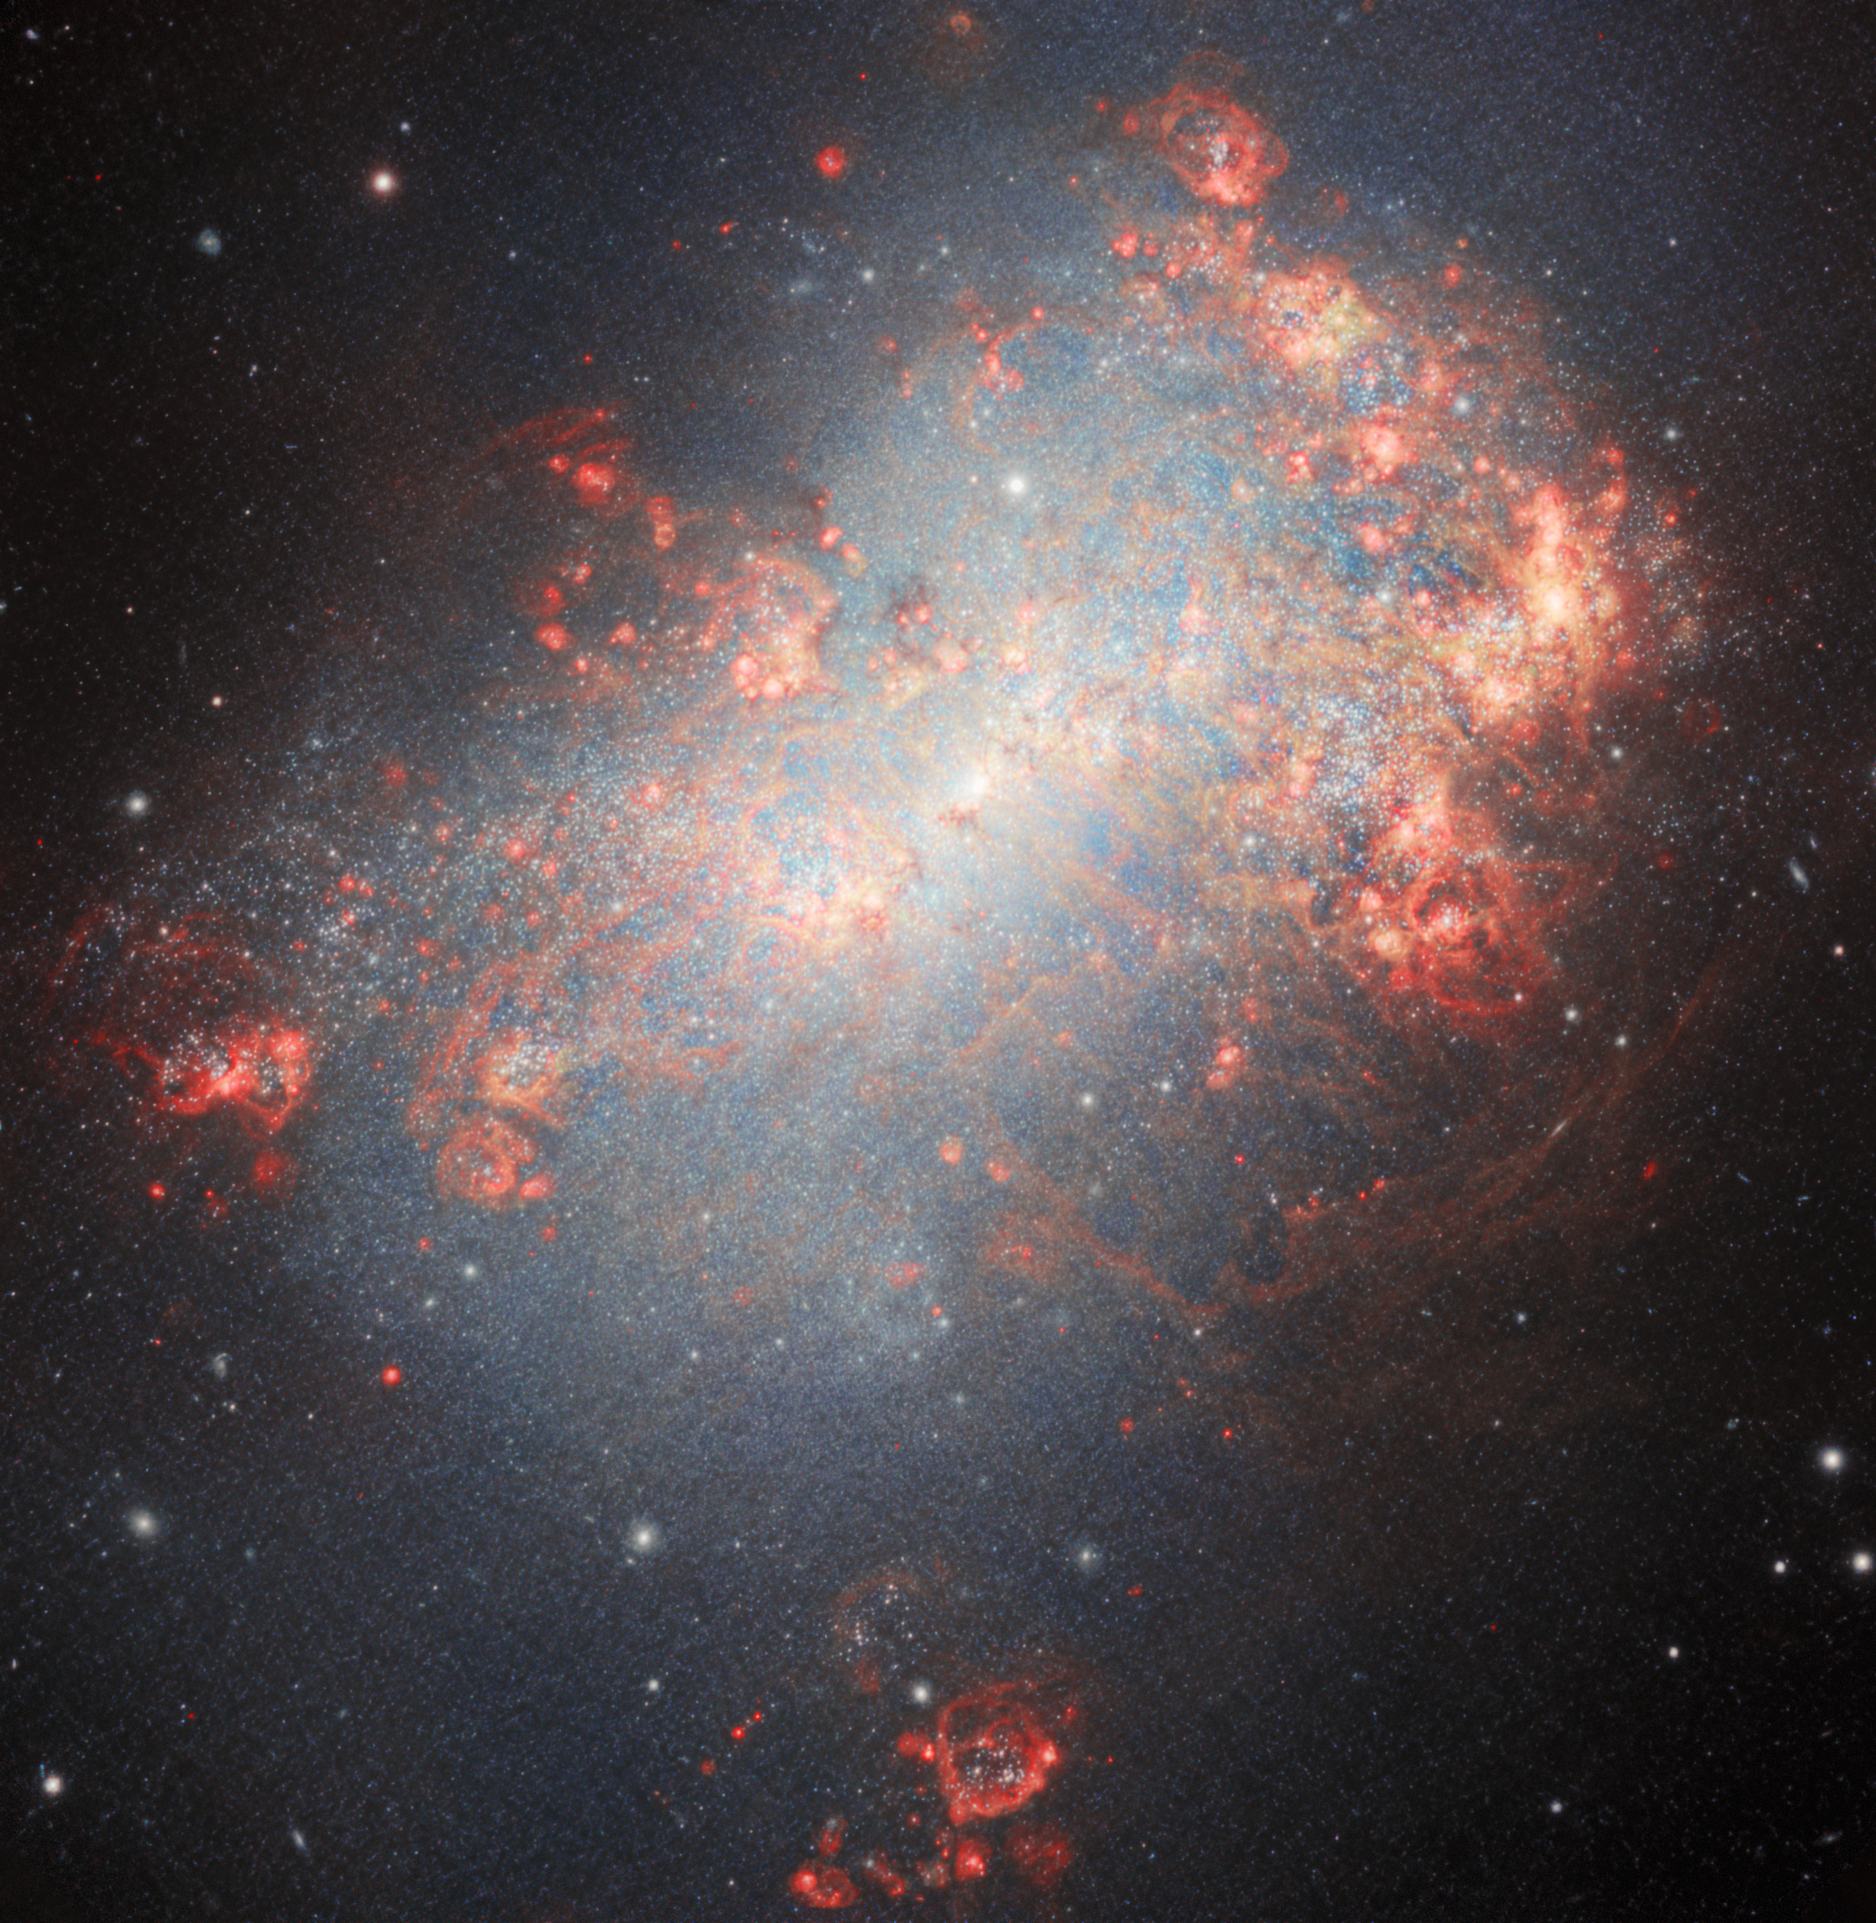

Starburst Galaxy NGC 4449

An explosive array of bright pinks and blues makes for a remarkable sight in this image captured with the Gemini North telescope, one half of the International Gemini Observatory. Resembling a cloud of cosmic confetti, this image is being released in celebration of Gemini North’s 25th anniversary. NGC 4449 is a prime example of starburst activity caused by the interacting and mingling of galaxies as it slowly absorbs its smaller galactic neighbors.

This image was obtained by NOIRLab’s Communication, Education & Engagement team as part of the NOIRLab Legacy Imaging Program.

Credit: International Gemini Observatory/NOIRLab/NSF/AURAImage Processing: J. Miller (International Gemini Observatory/NSF NOIRLab), M. Rodriguez (International Gemini Observatory/NSF NOIRLab), T.A. Rector (University of Alaska Anchorage/NSF NOIRLab), M. Zamani (NSF NOIRLab) Acknowledgements: PI: P. Frank Winkler (Middlebury College), Knox S. Long (STScI/Eureka Scientific Inc), and William P. Blair (Johns Hopkins University)